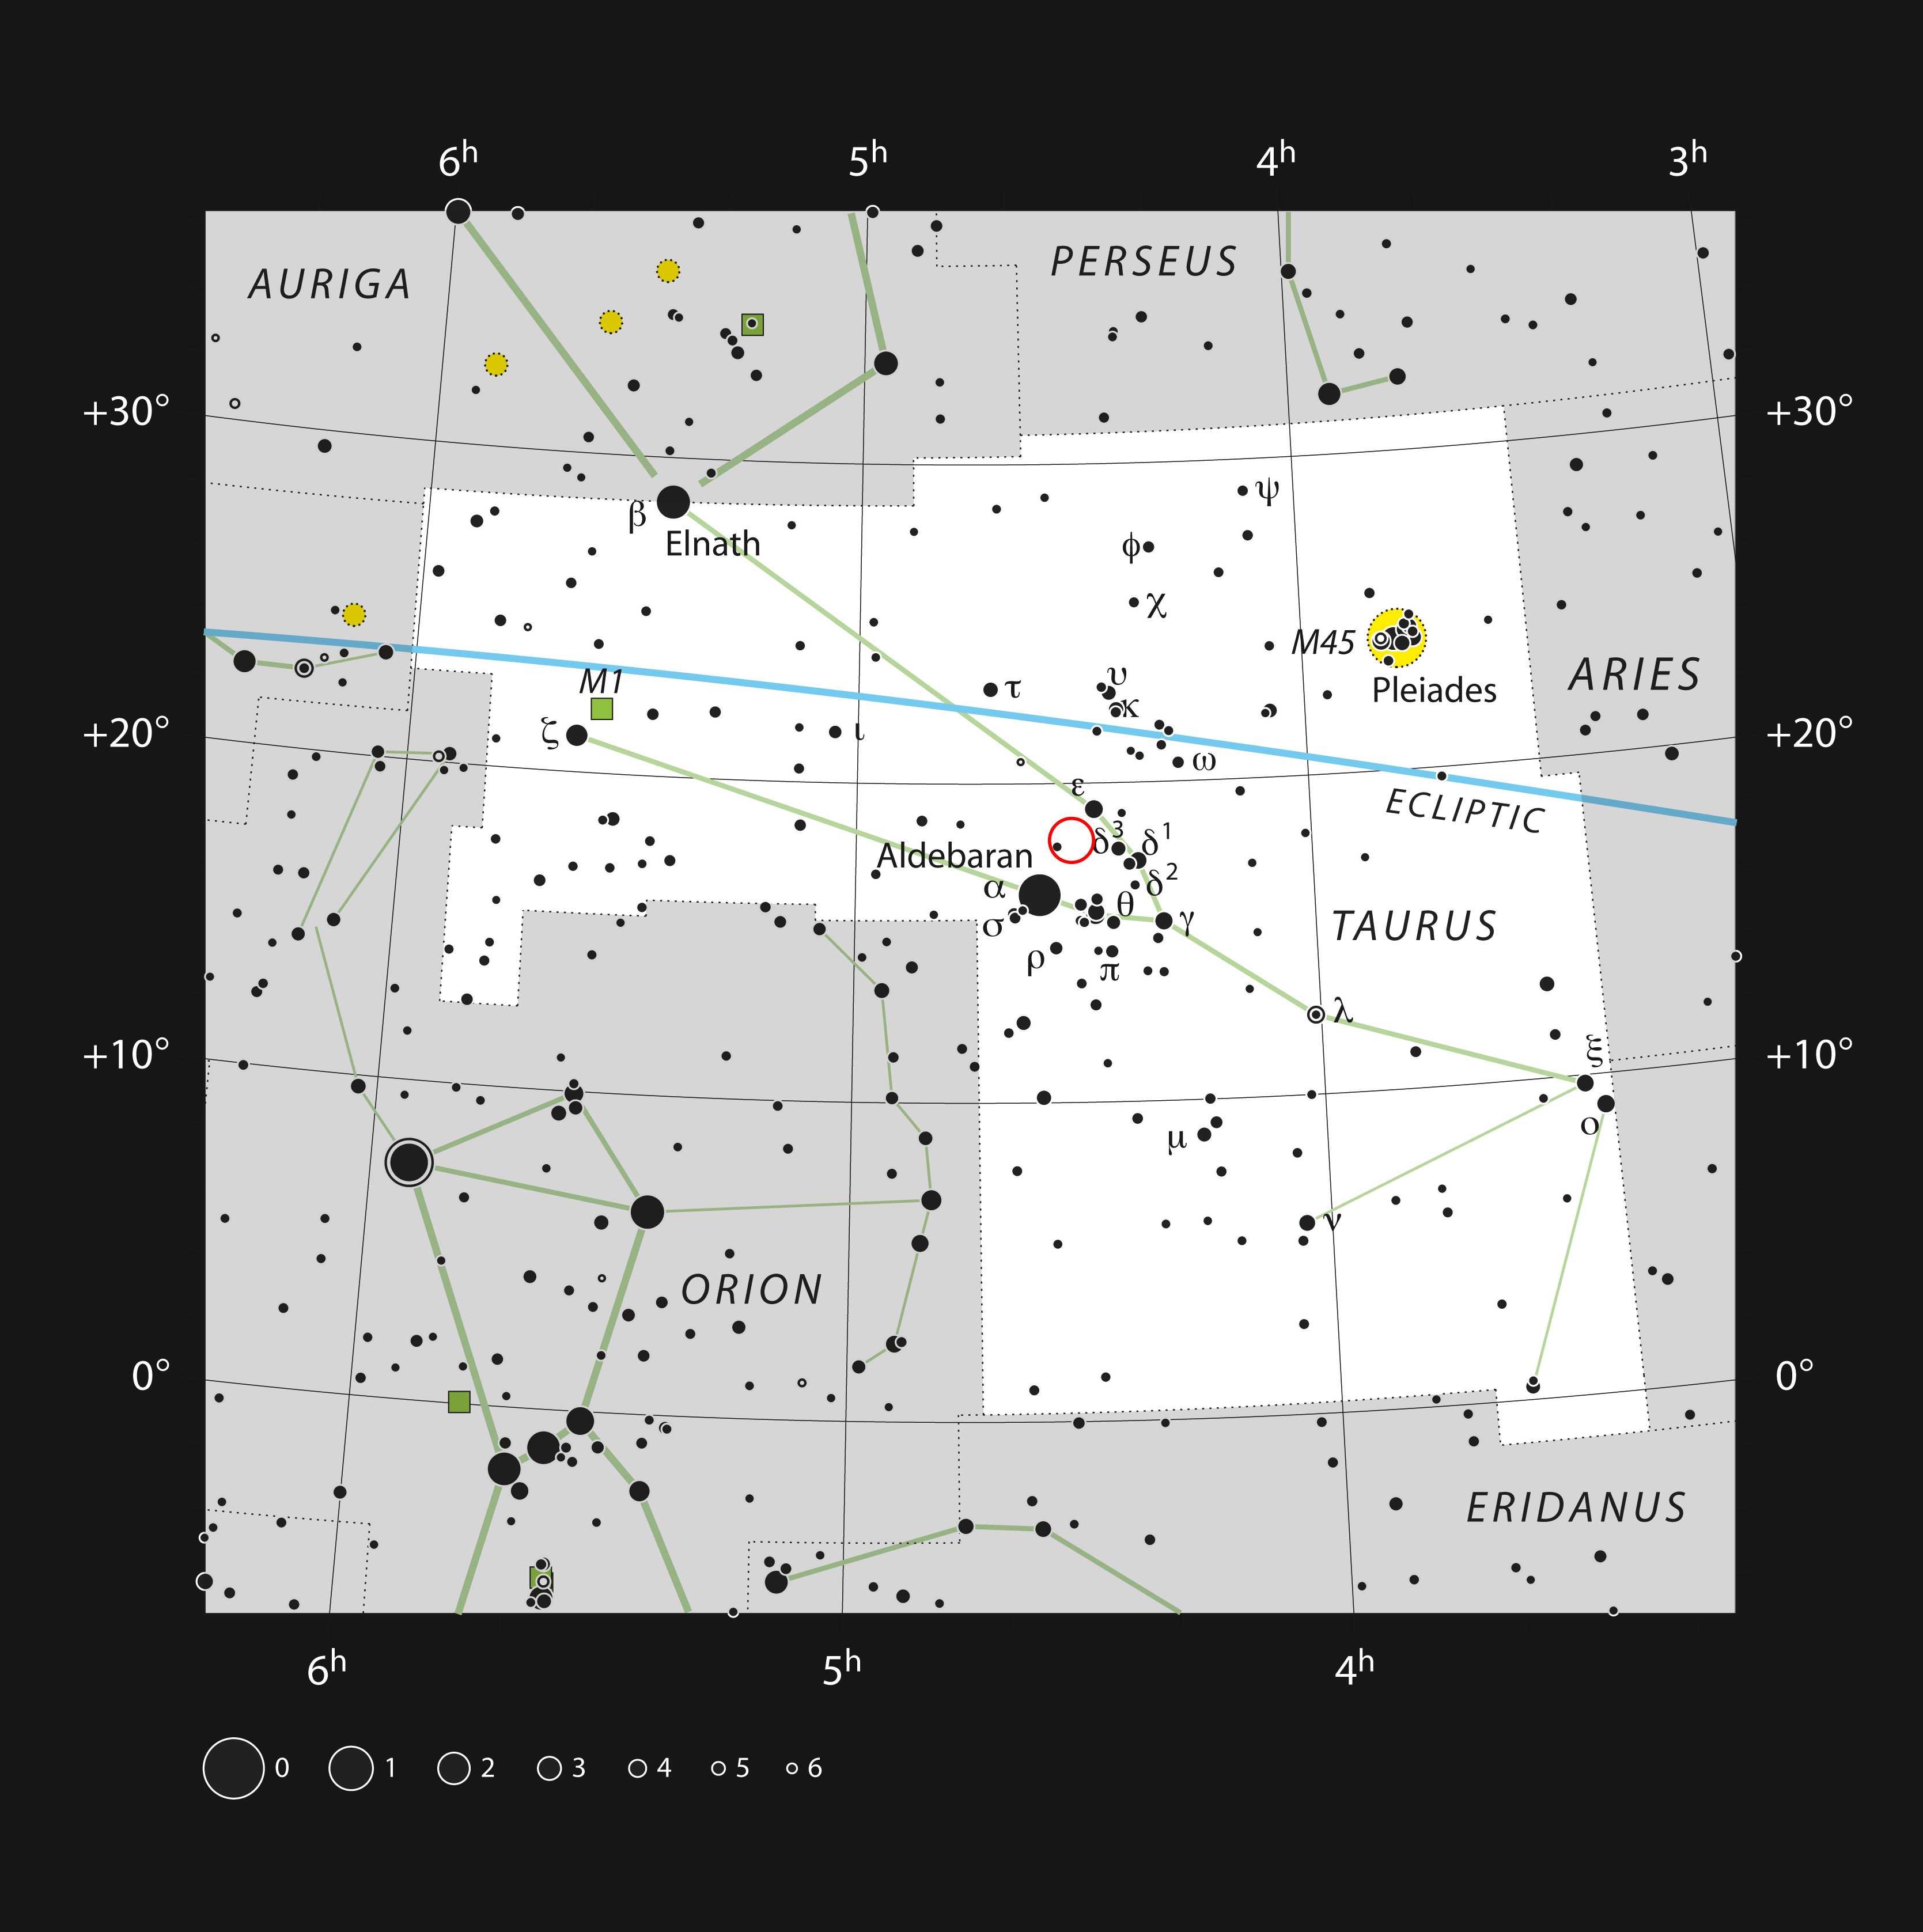

HL Tauri in the constellation of Taurus

HL Tauri is a young star surrounded by a remarkable dusty disc. It is located in the famous constellation of Taurus (The Bull) shown in this image, close to the naked eye Pleiades and Hyades star clusters. This star is too faint to be seen with small telescopes.

Credit: ESO, IAU and Sky & Telescope